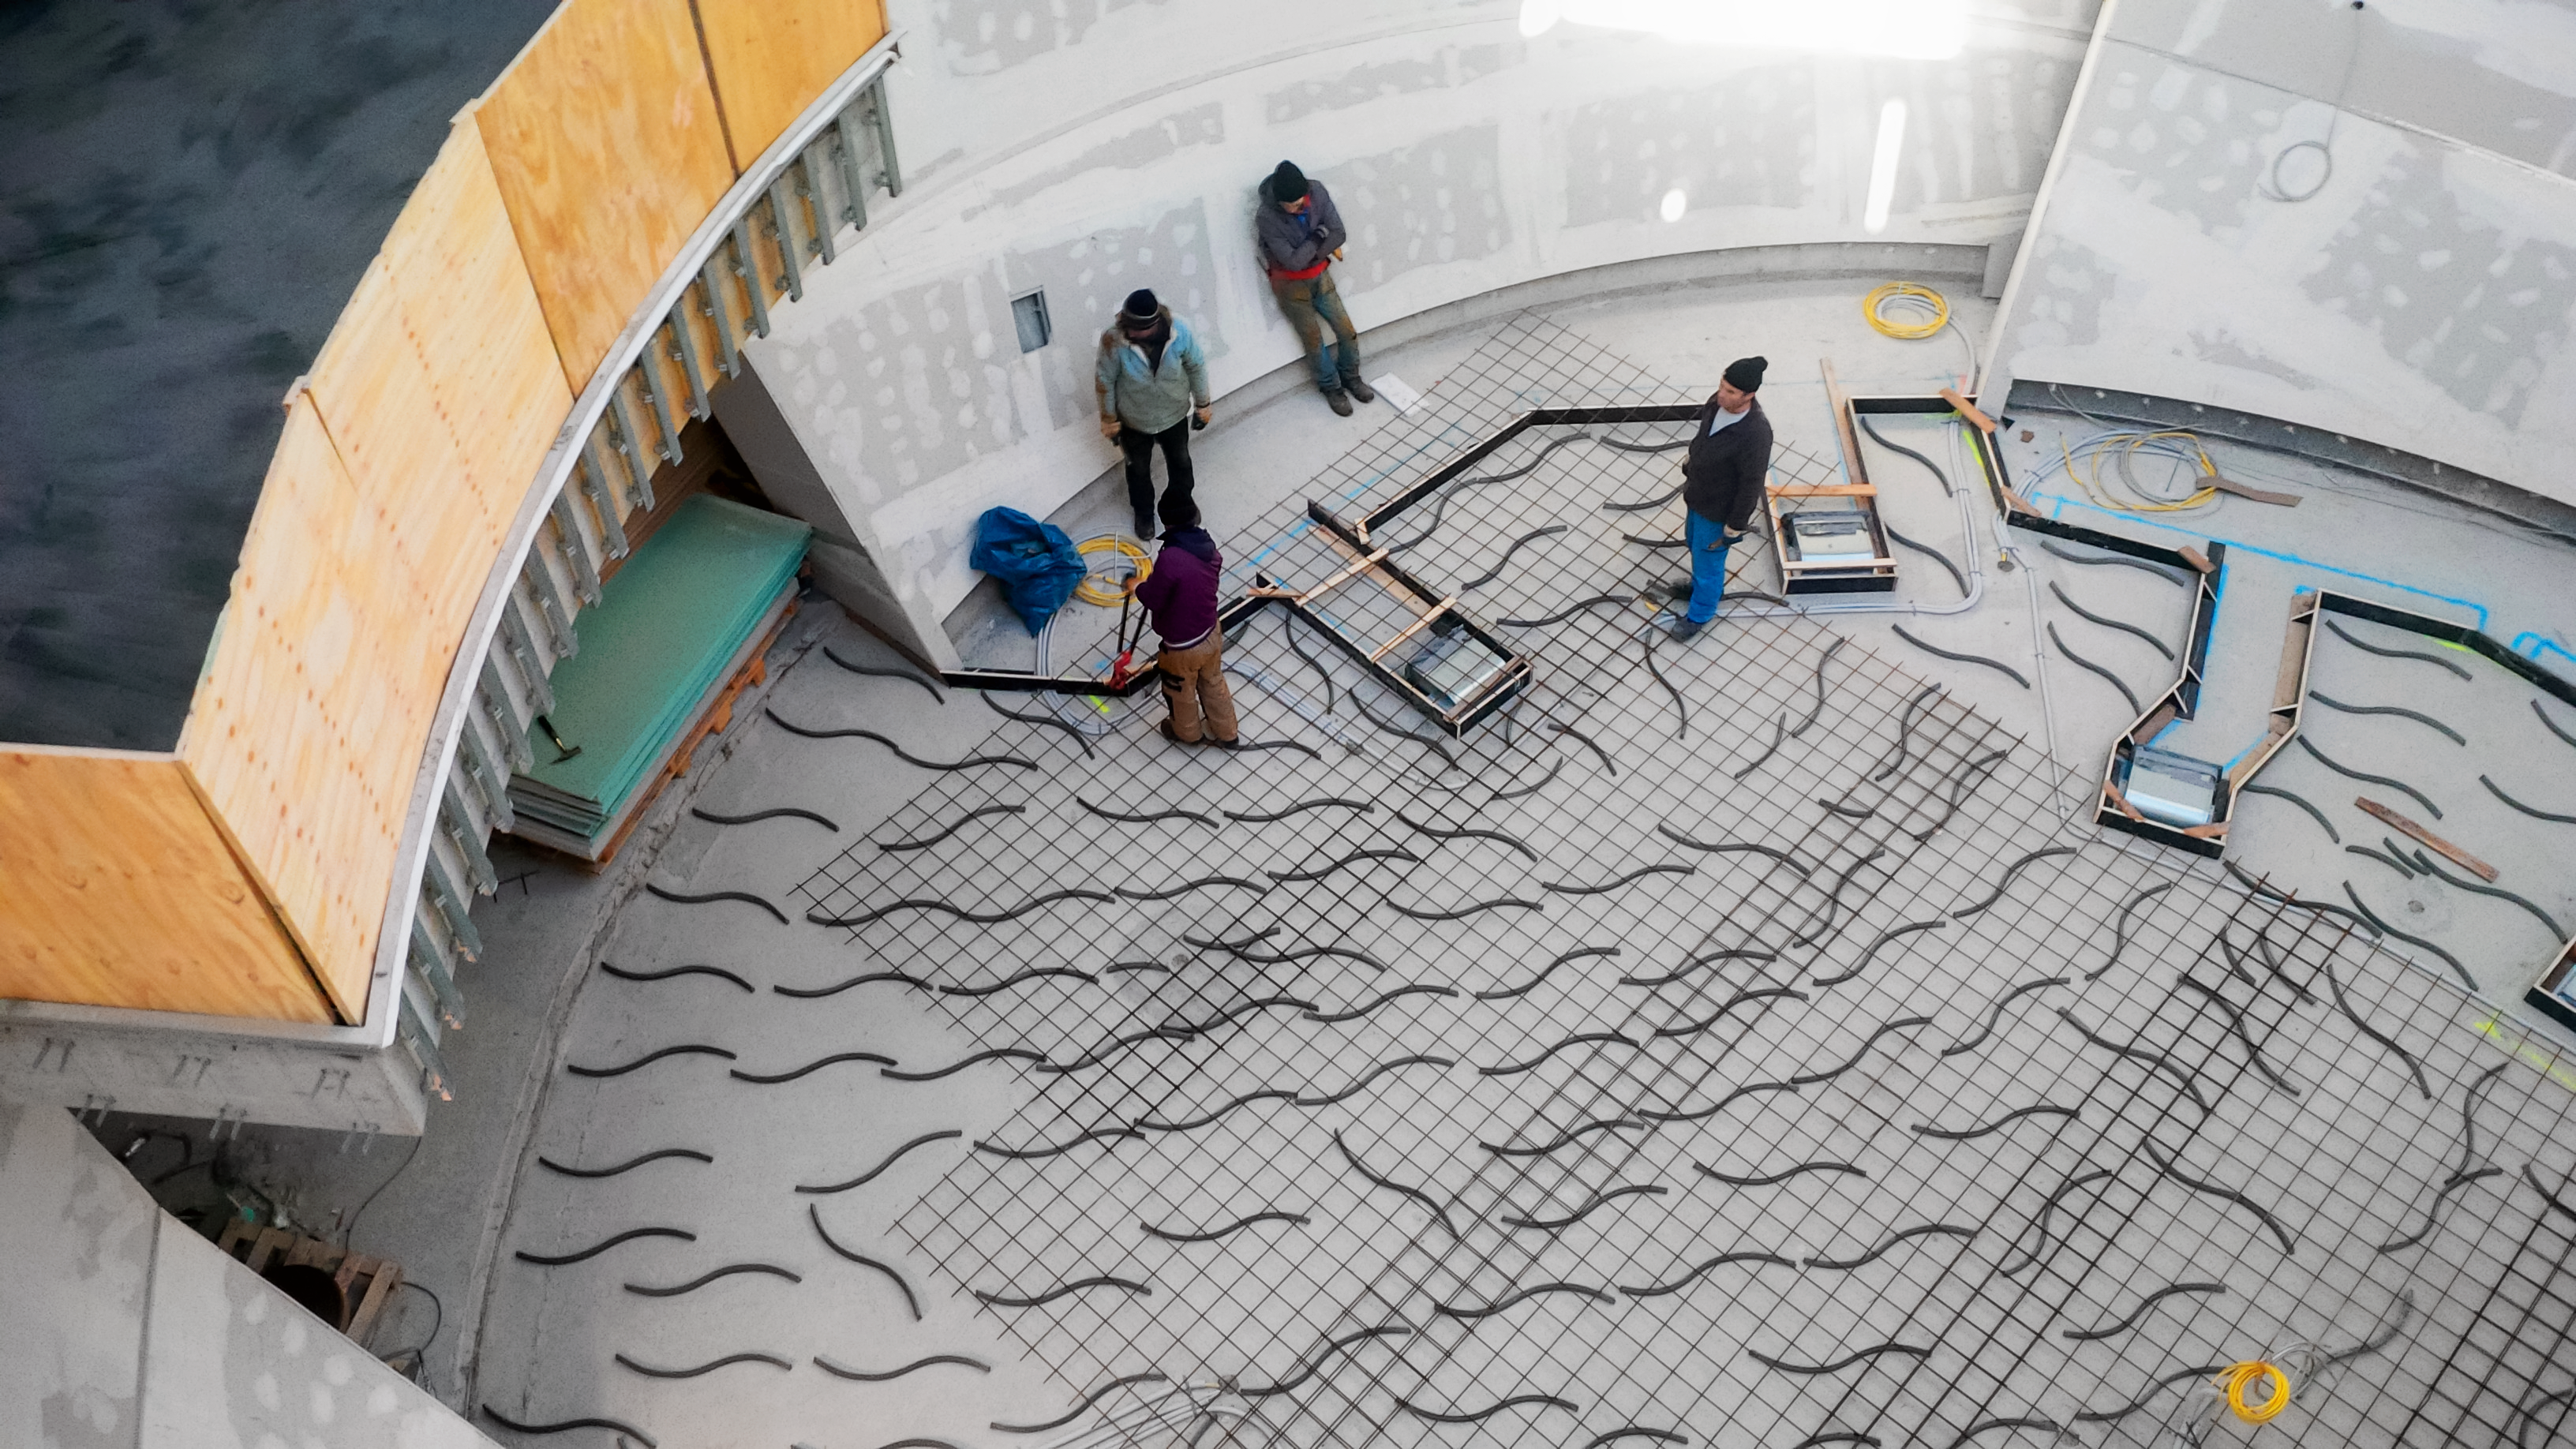

Looking down on construction

Photo taken during the construction of the ESO Supernova Planetarium & Visitor Centre.

Credit: ESO